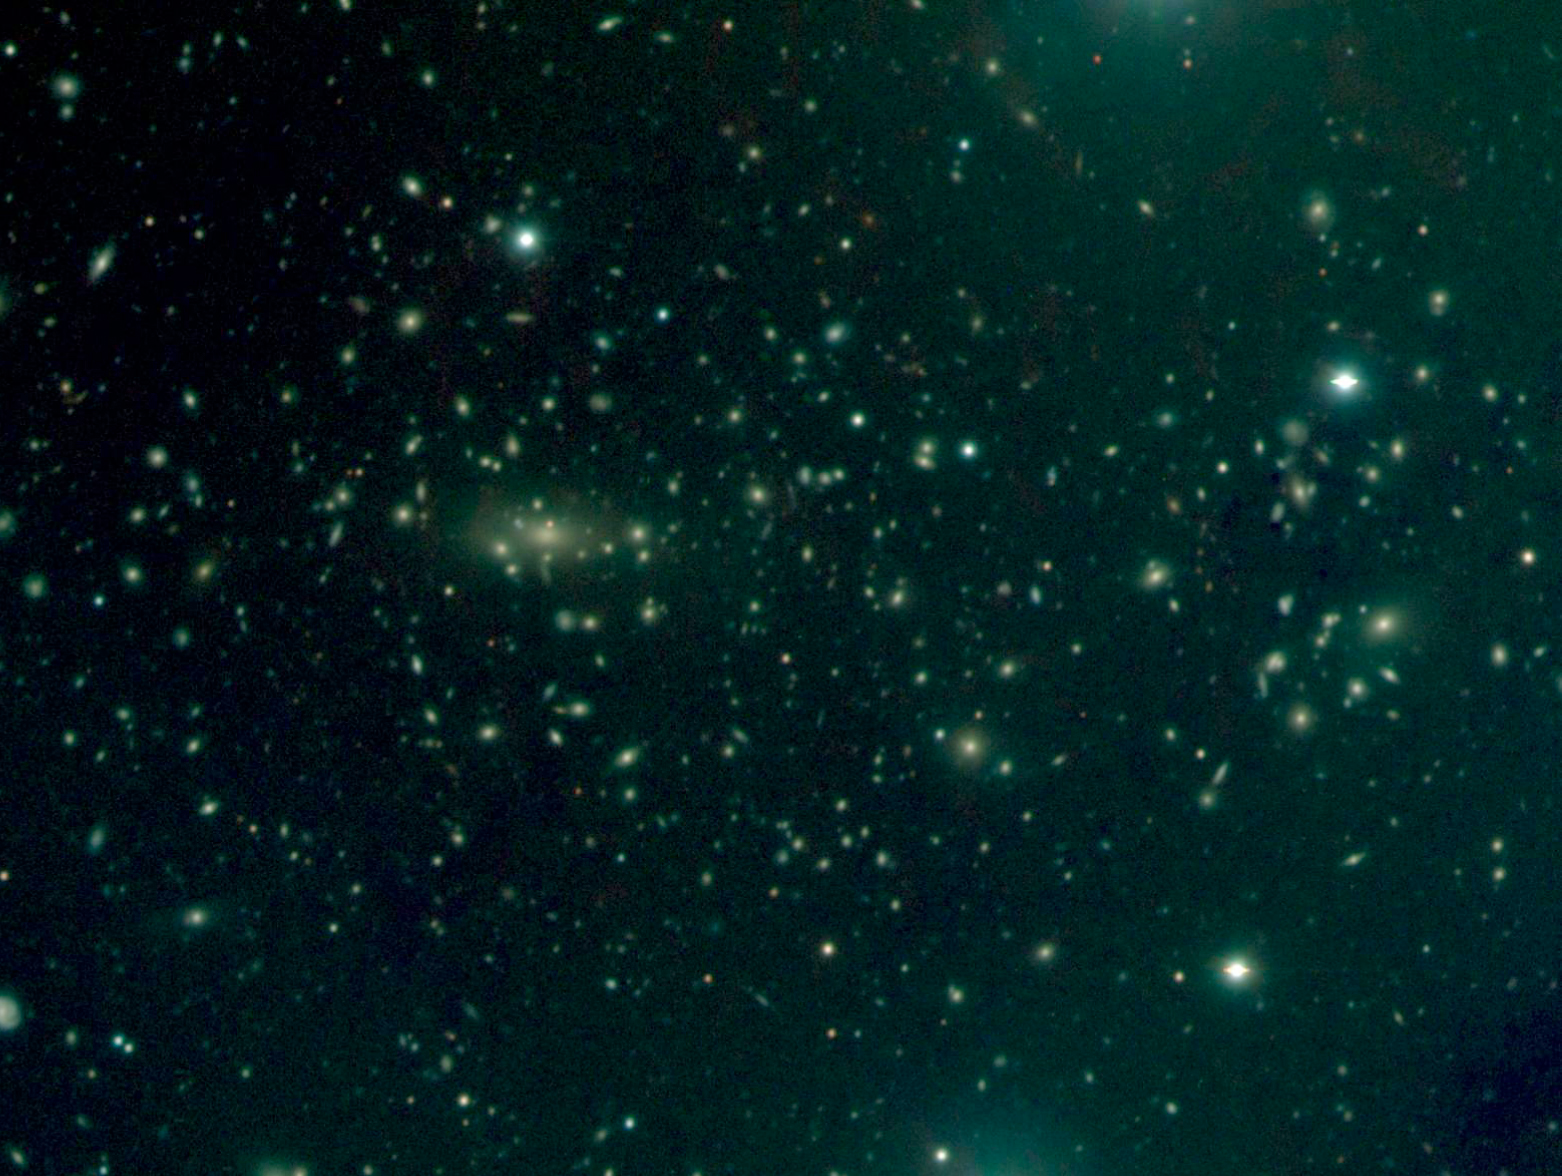

Distant cluster MS 1008.1-1224

The distant cluster of galaxies MS 1008.1-1224 is some 3 billion light-years distant (redshift z = 0.301). The galaxies in this cluster — that we observe as they were 3 billion years ago — are different from galaxies in our neighbourhood ; their stellar populations, on the average, are younger.

This is a composite VRI image with the individual exposures lasting 300 seconds; image quality 0.8 arcsec FWHM ; field 5 x 3 arcmin2 ; North is to the right and East is up.

Credit: ESO